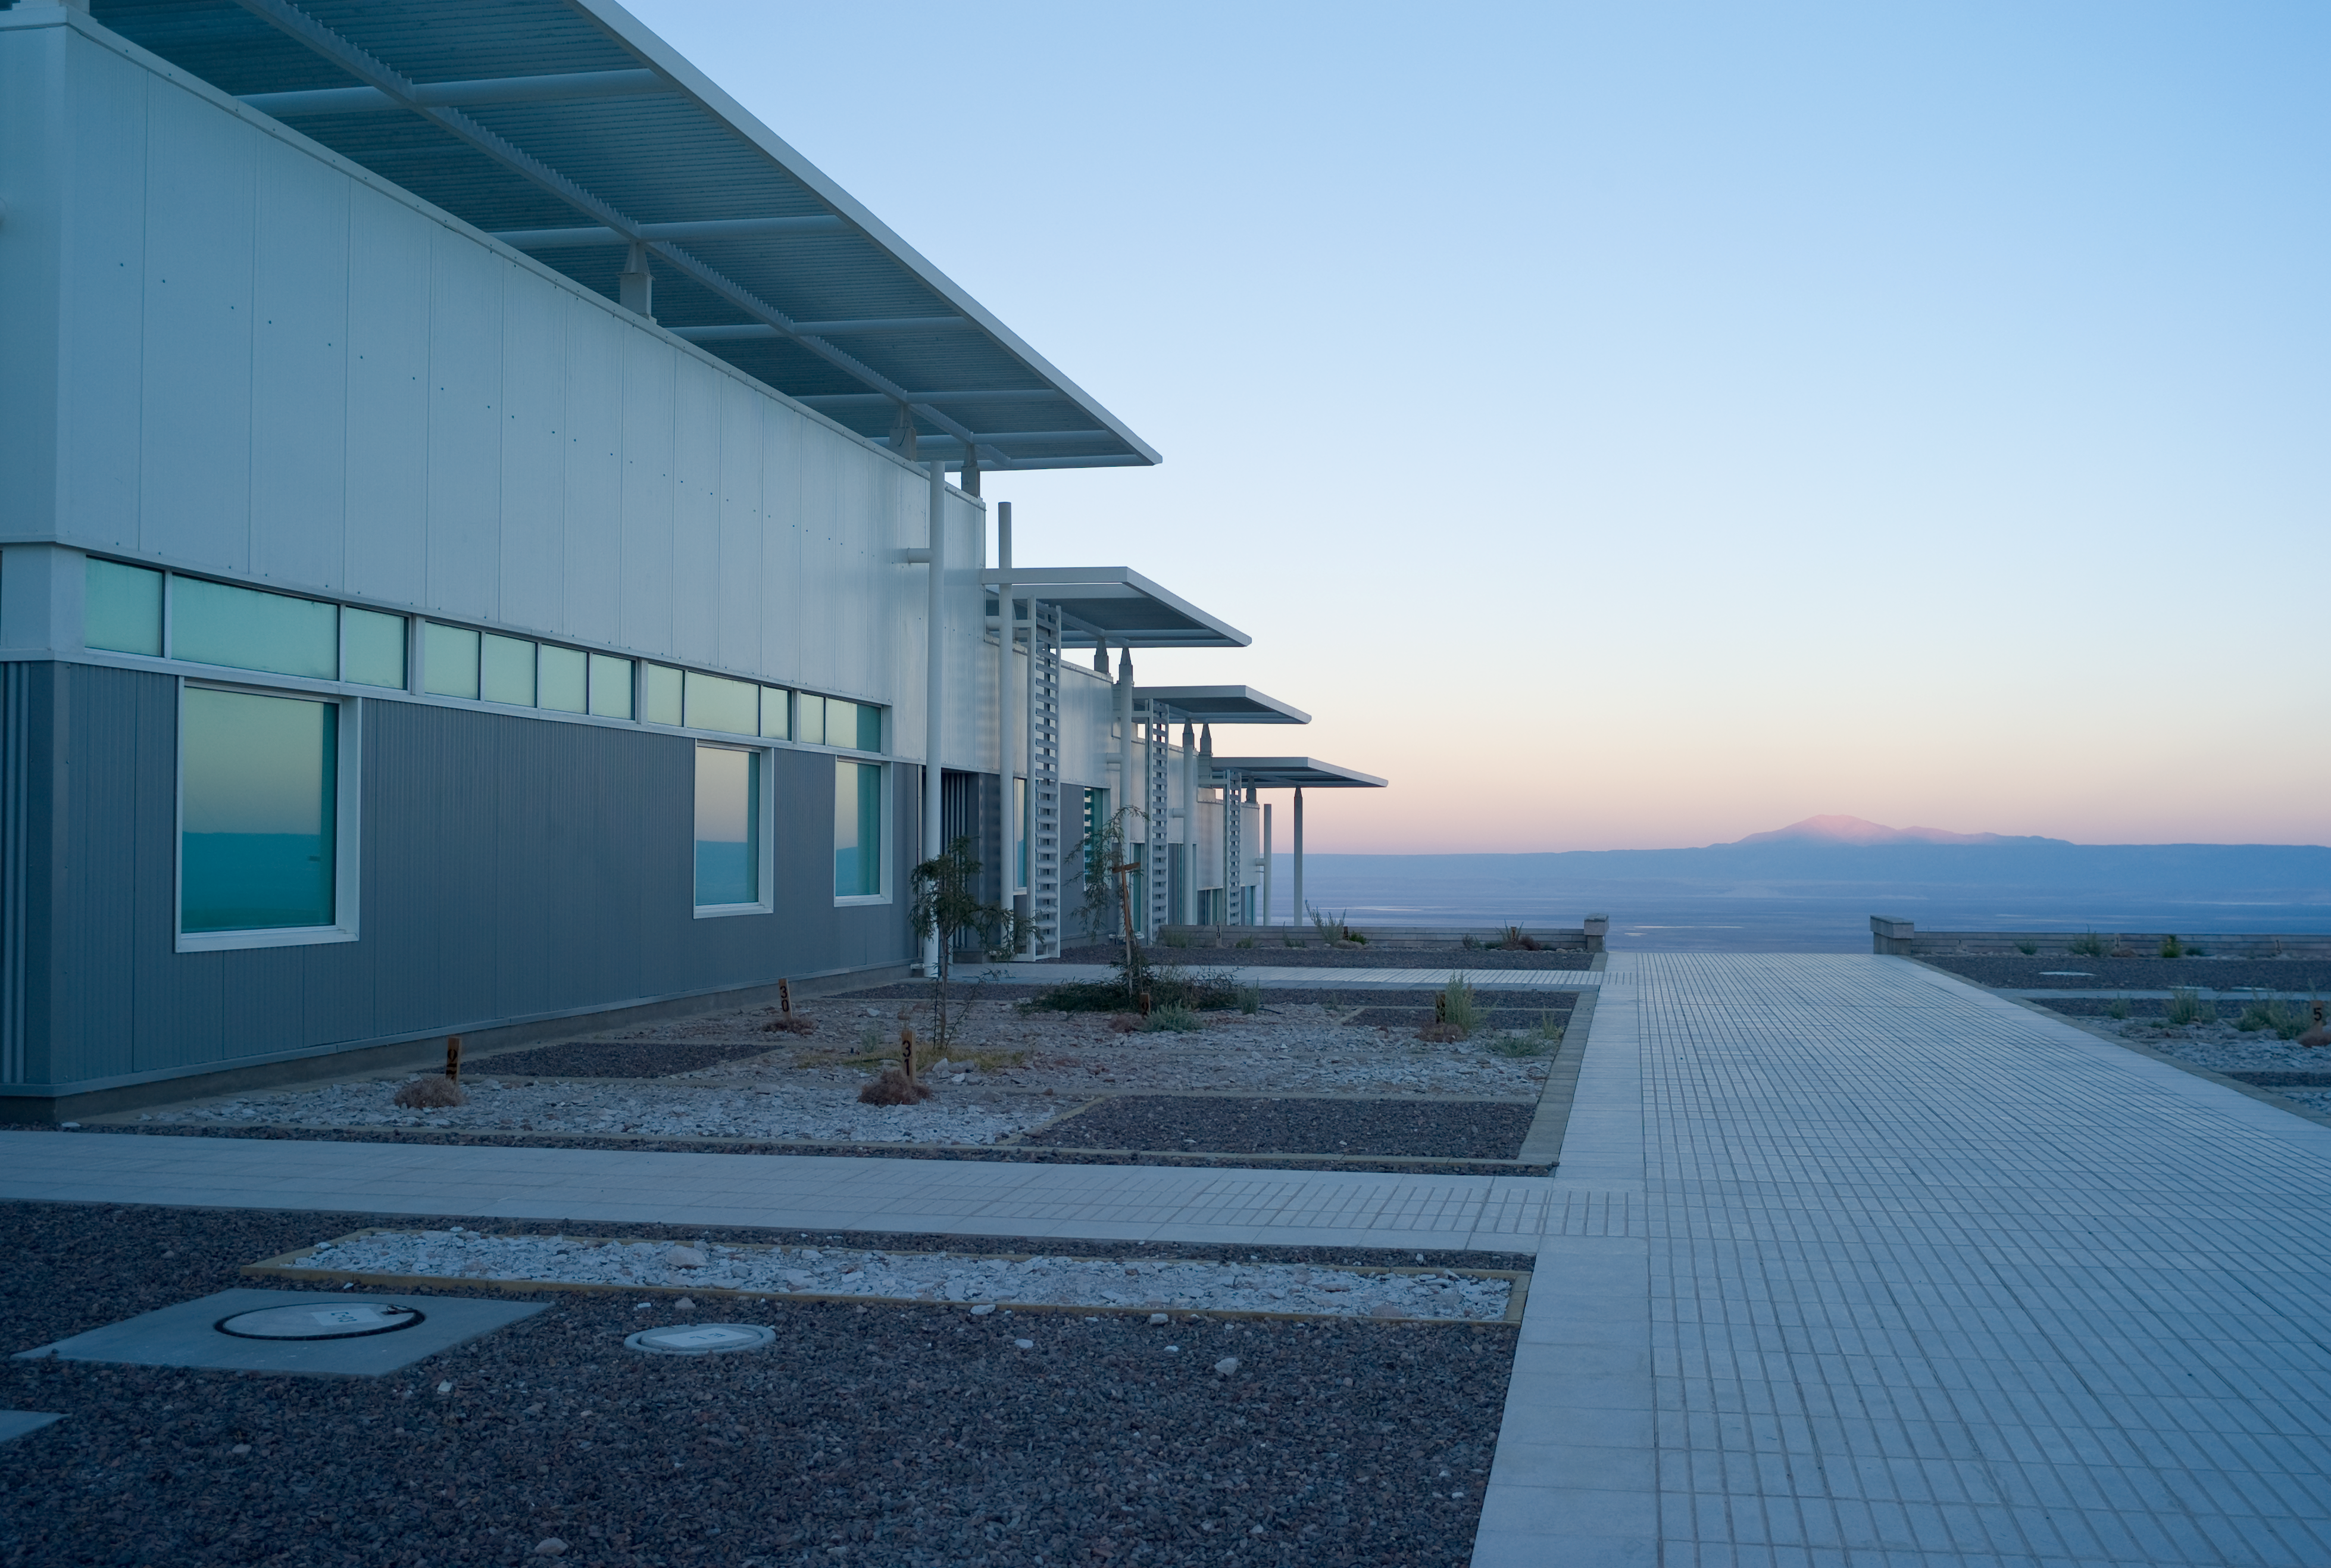

View from ALMA OSF

The view from the OSF buildings toward the west, in early morning light. Image taken in March 2009

Credit: ALMA (ESO/NAOJ/NRAO)